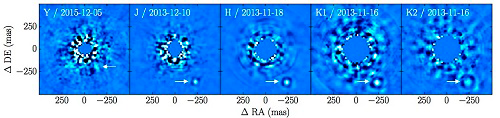

β Pictoris b: An Exoplanet With the Atmosphere of a Brown Dwarf

Using advanced imaging techniques and the special capabilities of the Gemini Planet Imager (GPI) the light from β Pictoris has been suppressed in these images using GPI’s Y, J, H, K1 and K2 filters. The arrow indicates the location of the exoplanet β Pictoris b in all but the left image.

Credit: International Gemini Observatory/NOIRLab/NSF/AURA